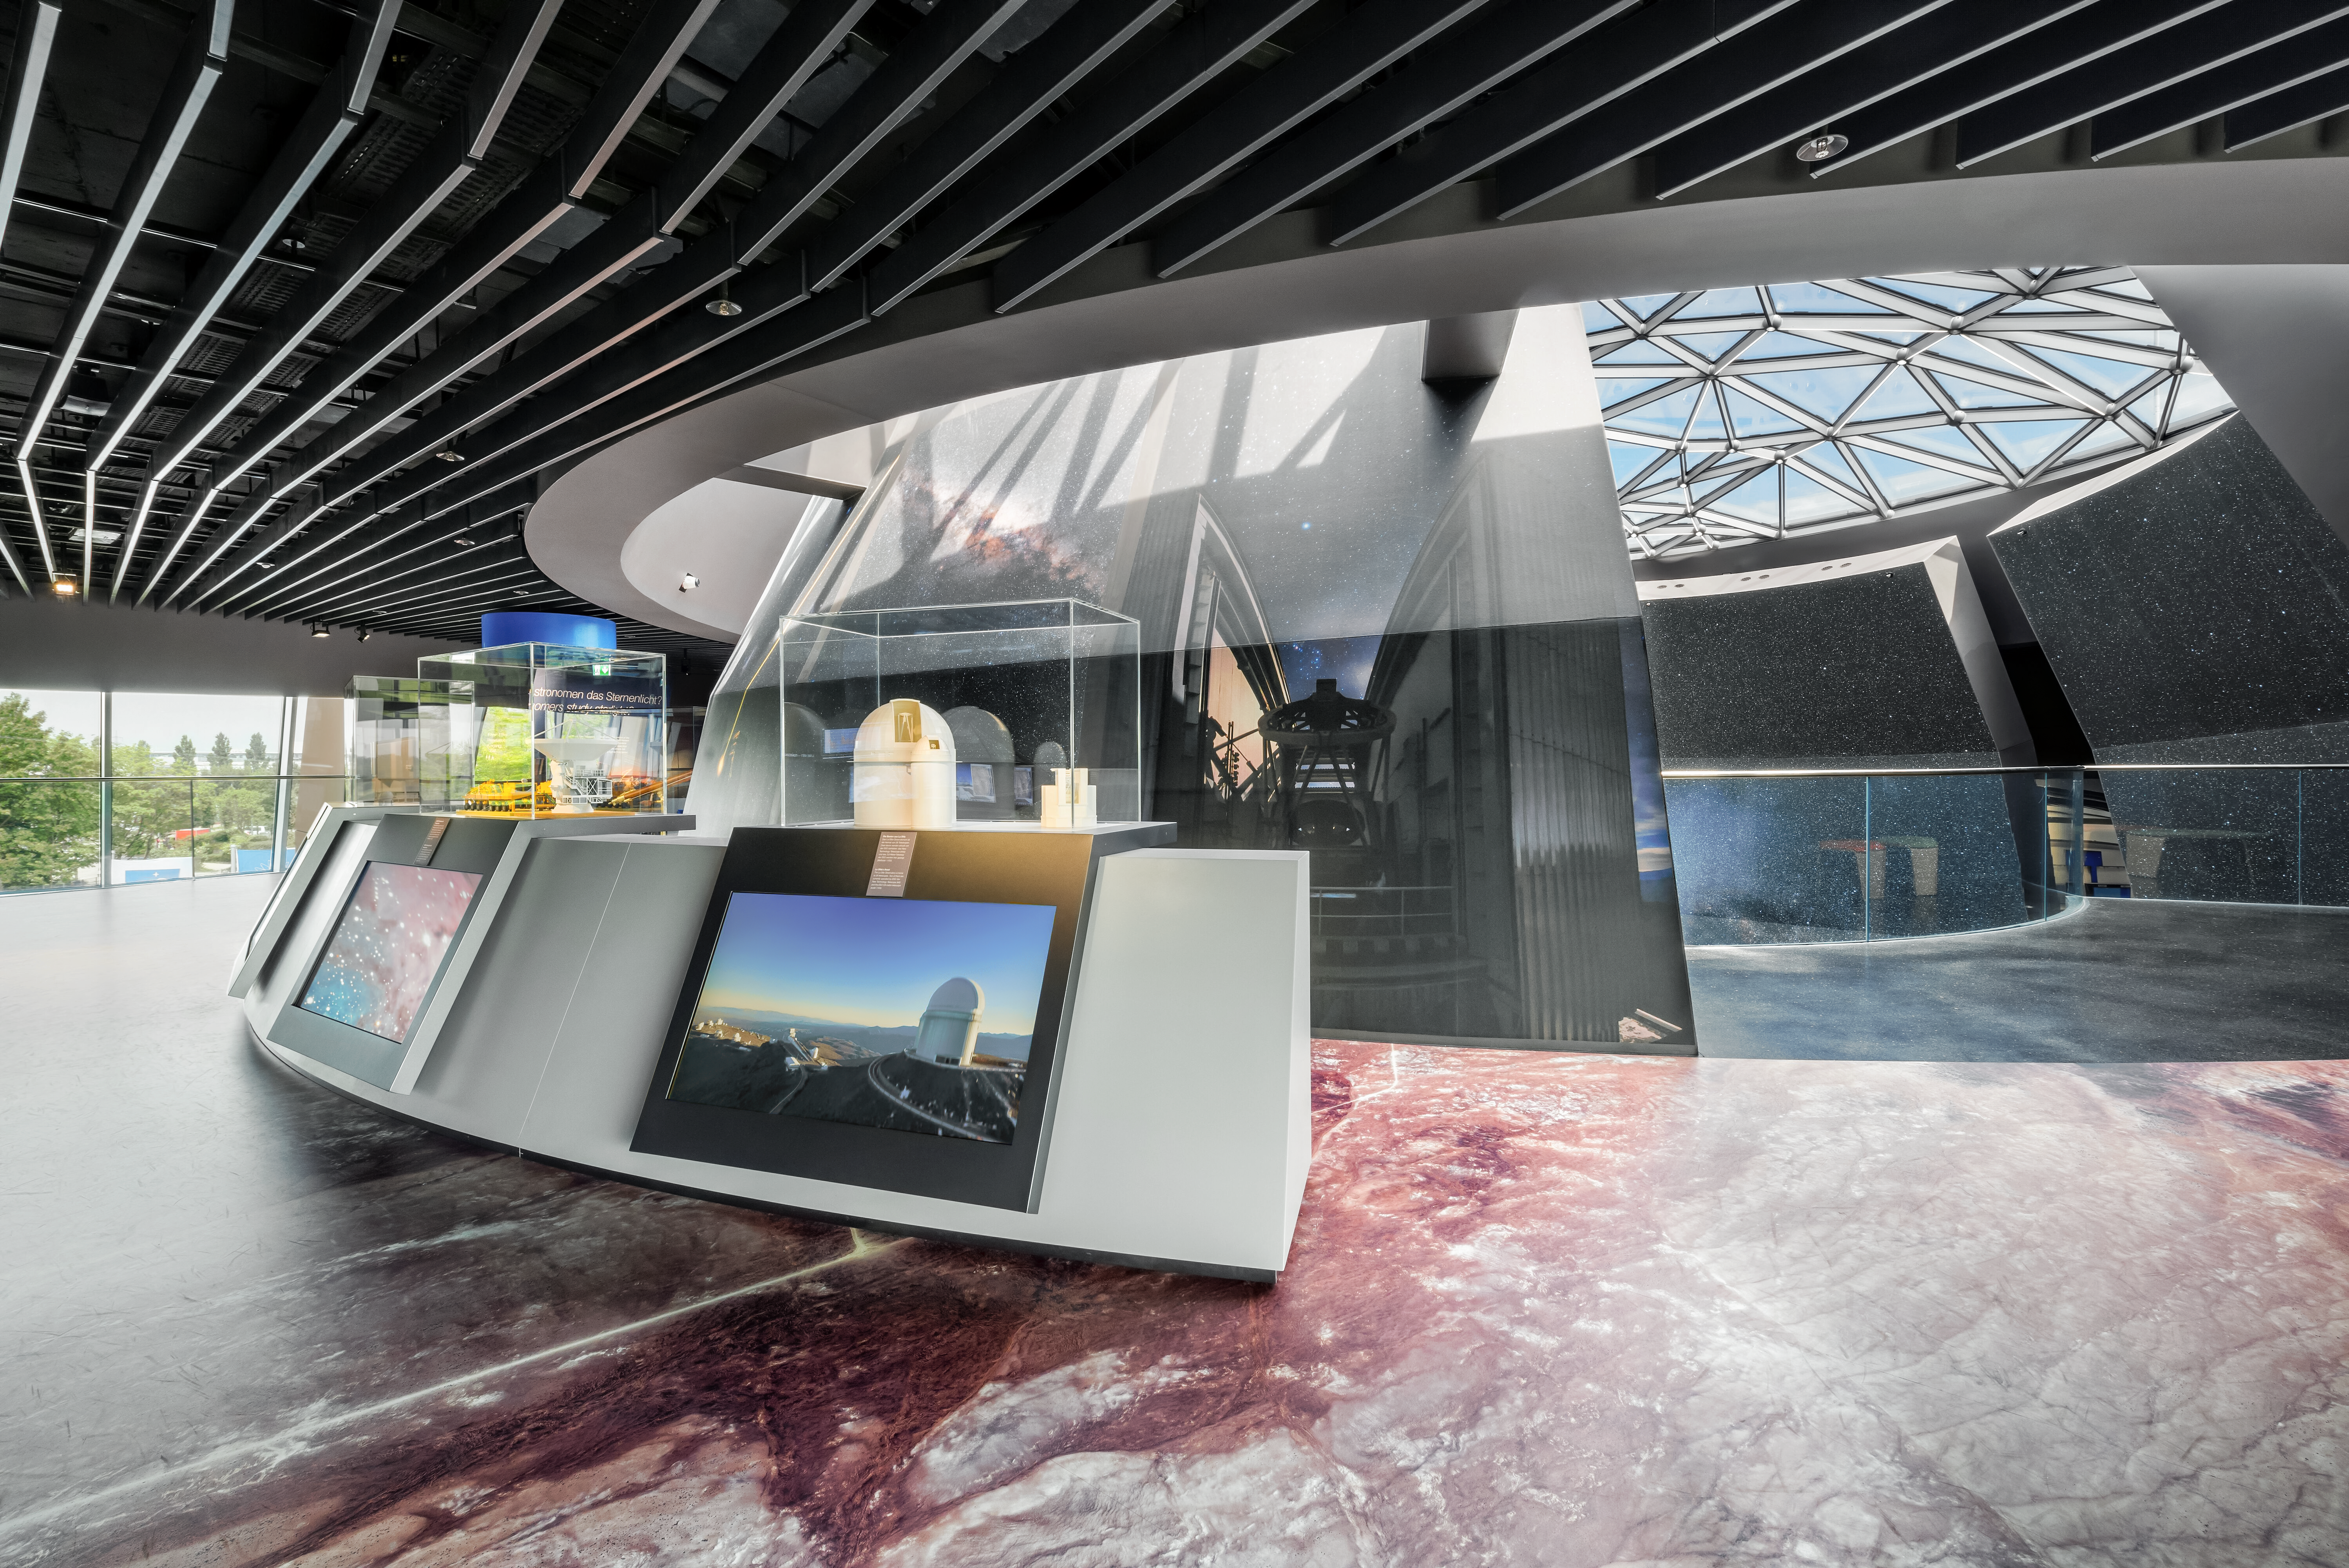

ESO Supernova: Where are ESO's Observatories?

A view of an exhibit about ESO's Observatories in ESO Supernova, at the headquarters in Garching, Germany. The floor is covered in a detailed map showing the observatories nestled in Chilean terrain. The models and images behind them depicted the telescopes at ESO's main observatories. Furthest right are two telescopes from La Silla Observatory, the ESO 3.6 metre telescope and the New Technology Telescope. To their left is a model of an ALMA Antenna and Transporter.

Credit: Brillux, Sven Rahm Fotografie